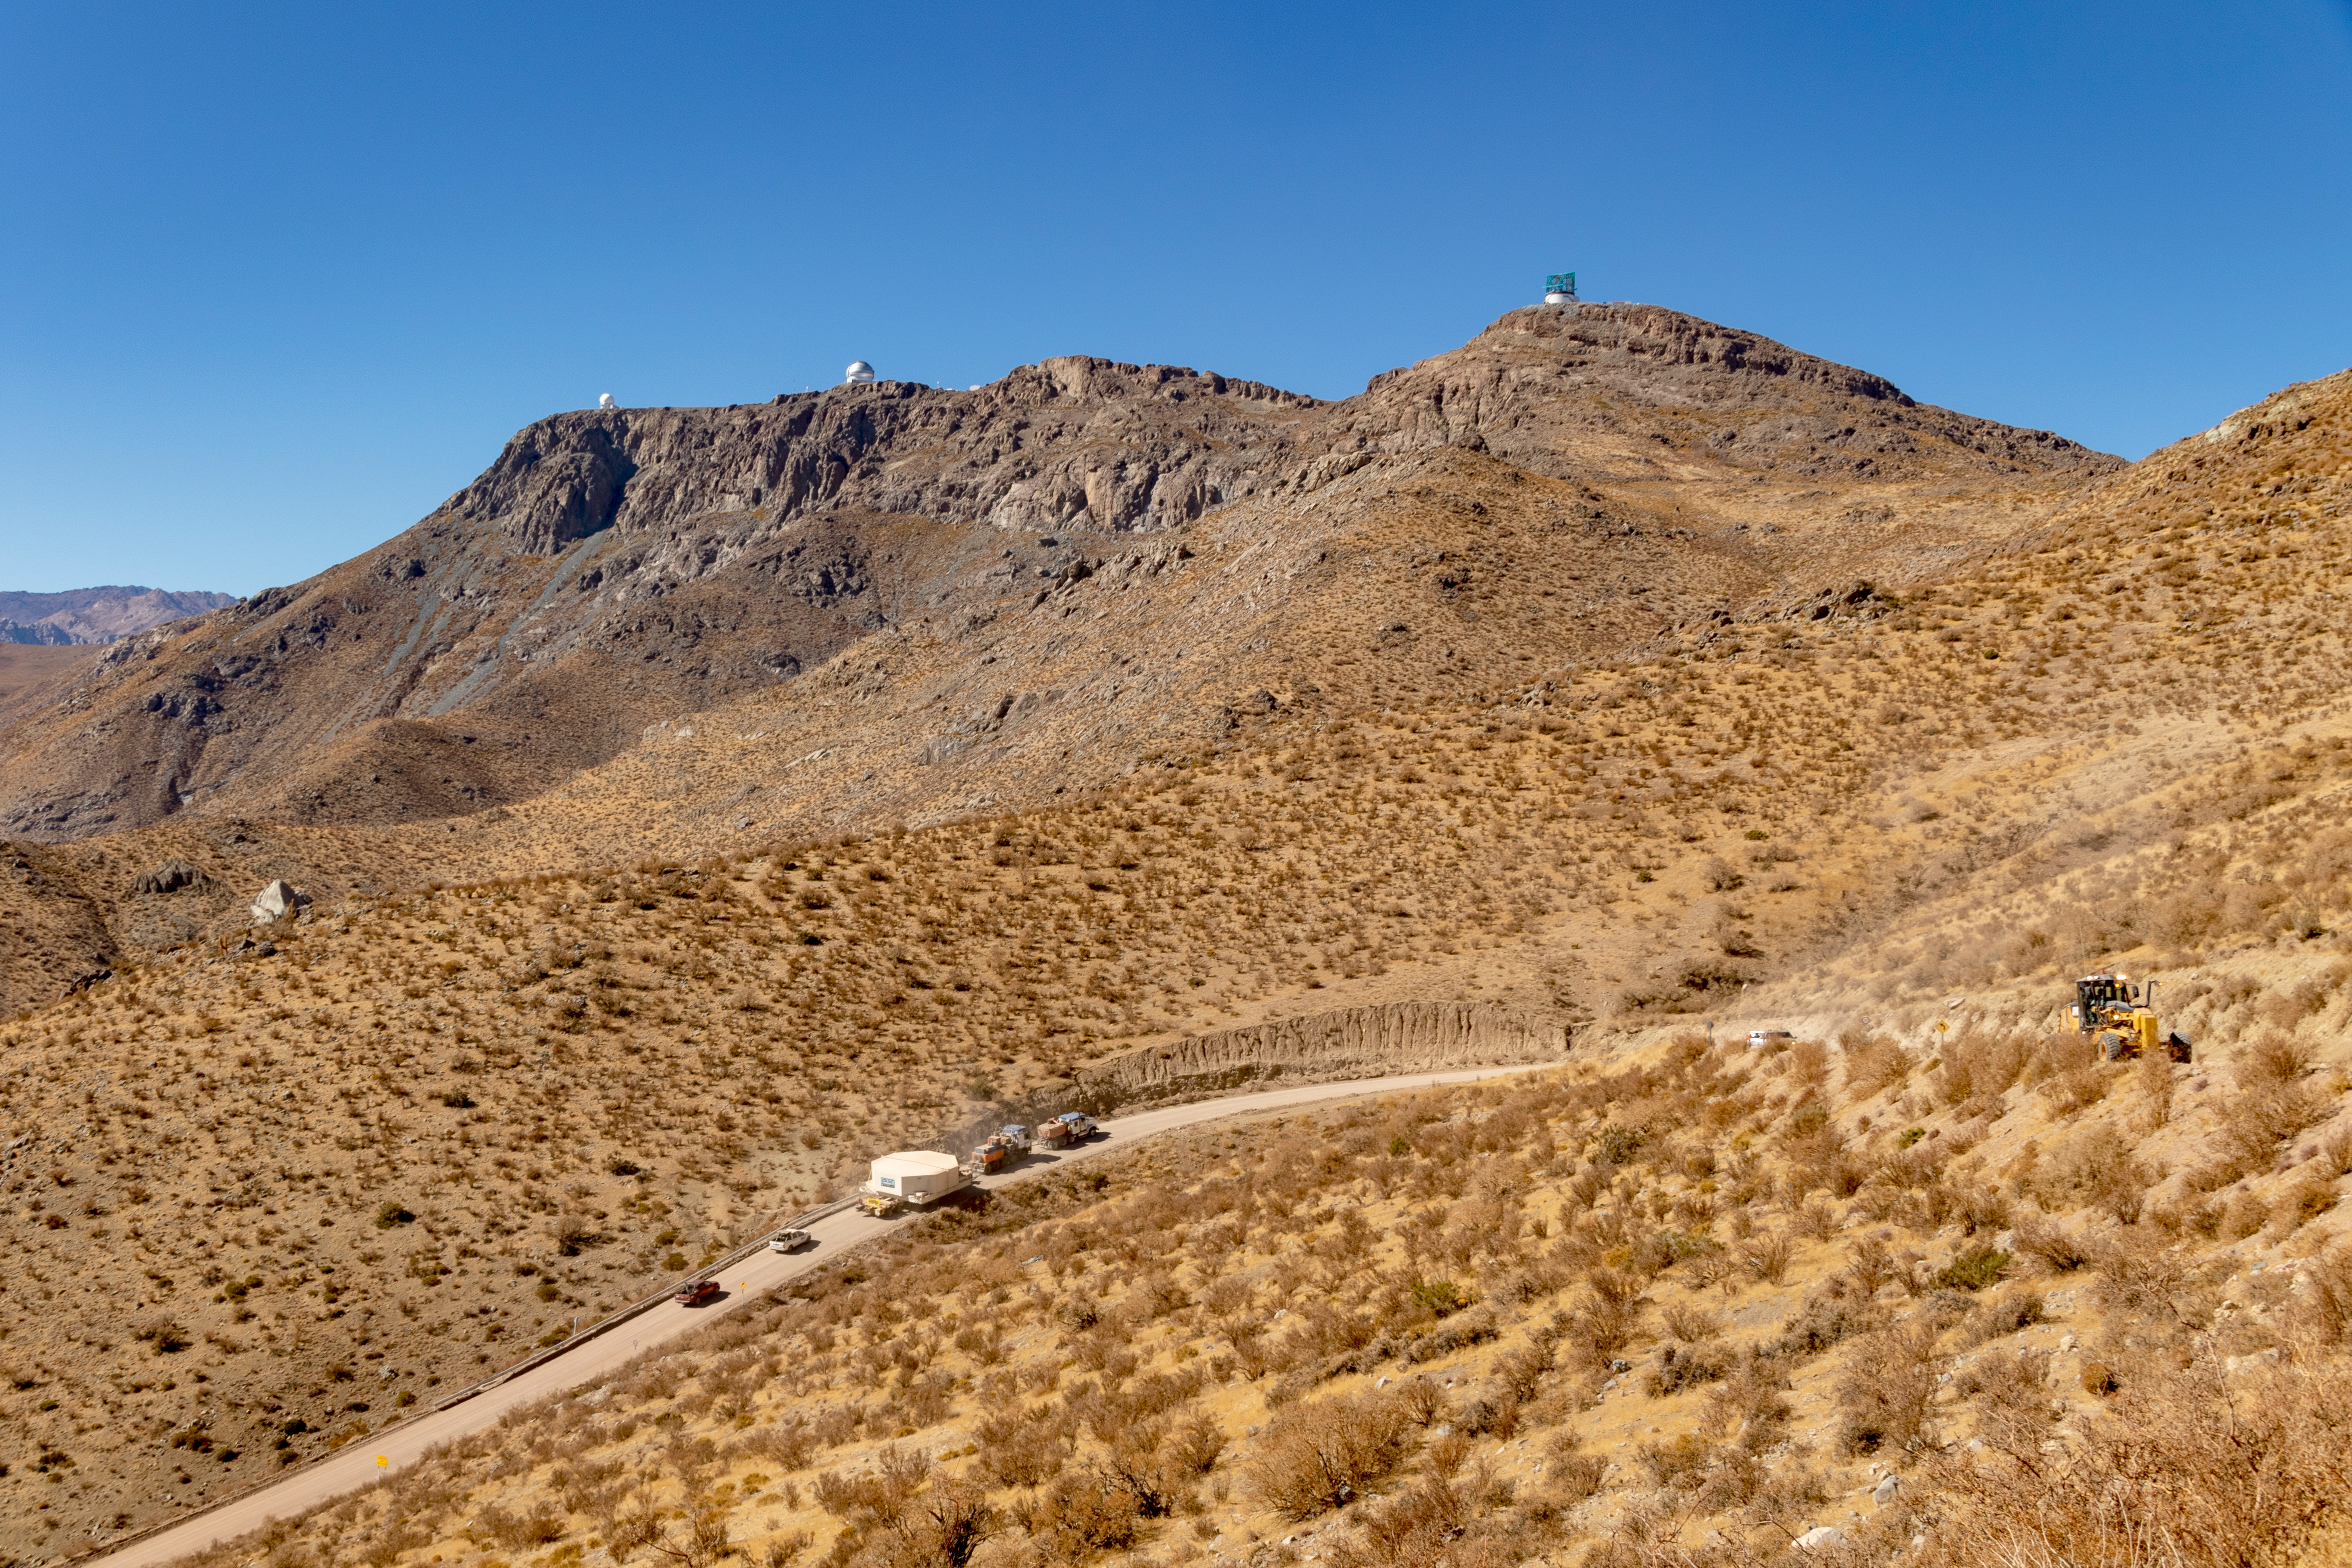

M1M3 Transported to the Summit

The LSST Primary/Tertiary Mirror (M1M3) arrived in the port of Coquimbo on May 7, and was transported to the LSST summit facility building over the next several days. It arrived on the summit on May 11, 2019.

Credit: Rubin Observatory/NSF/AURA